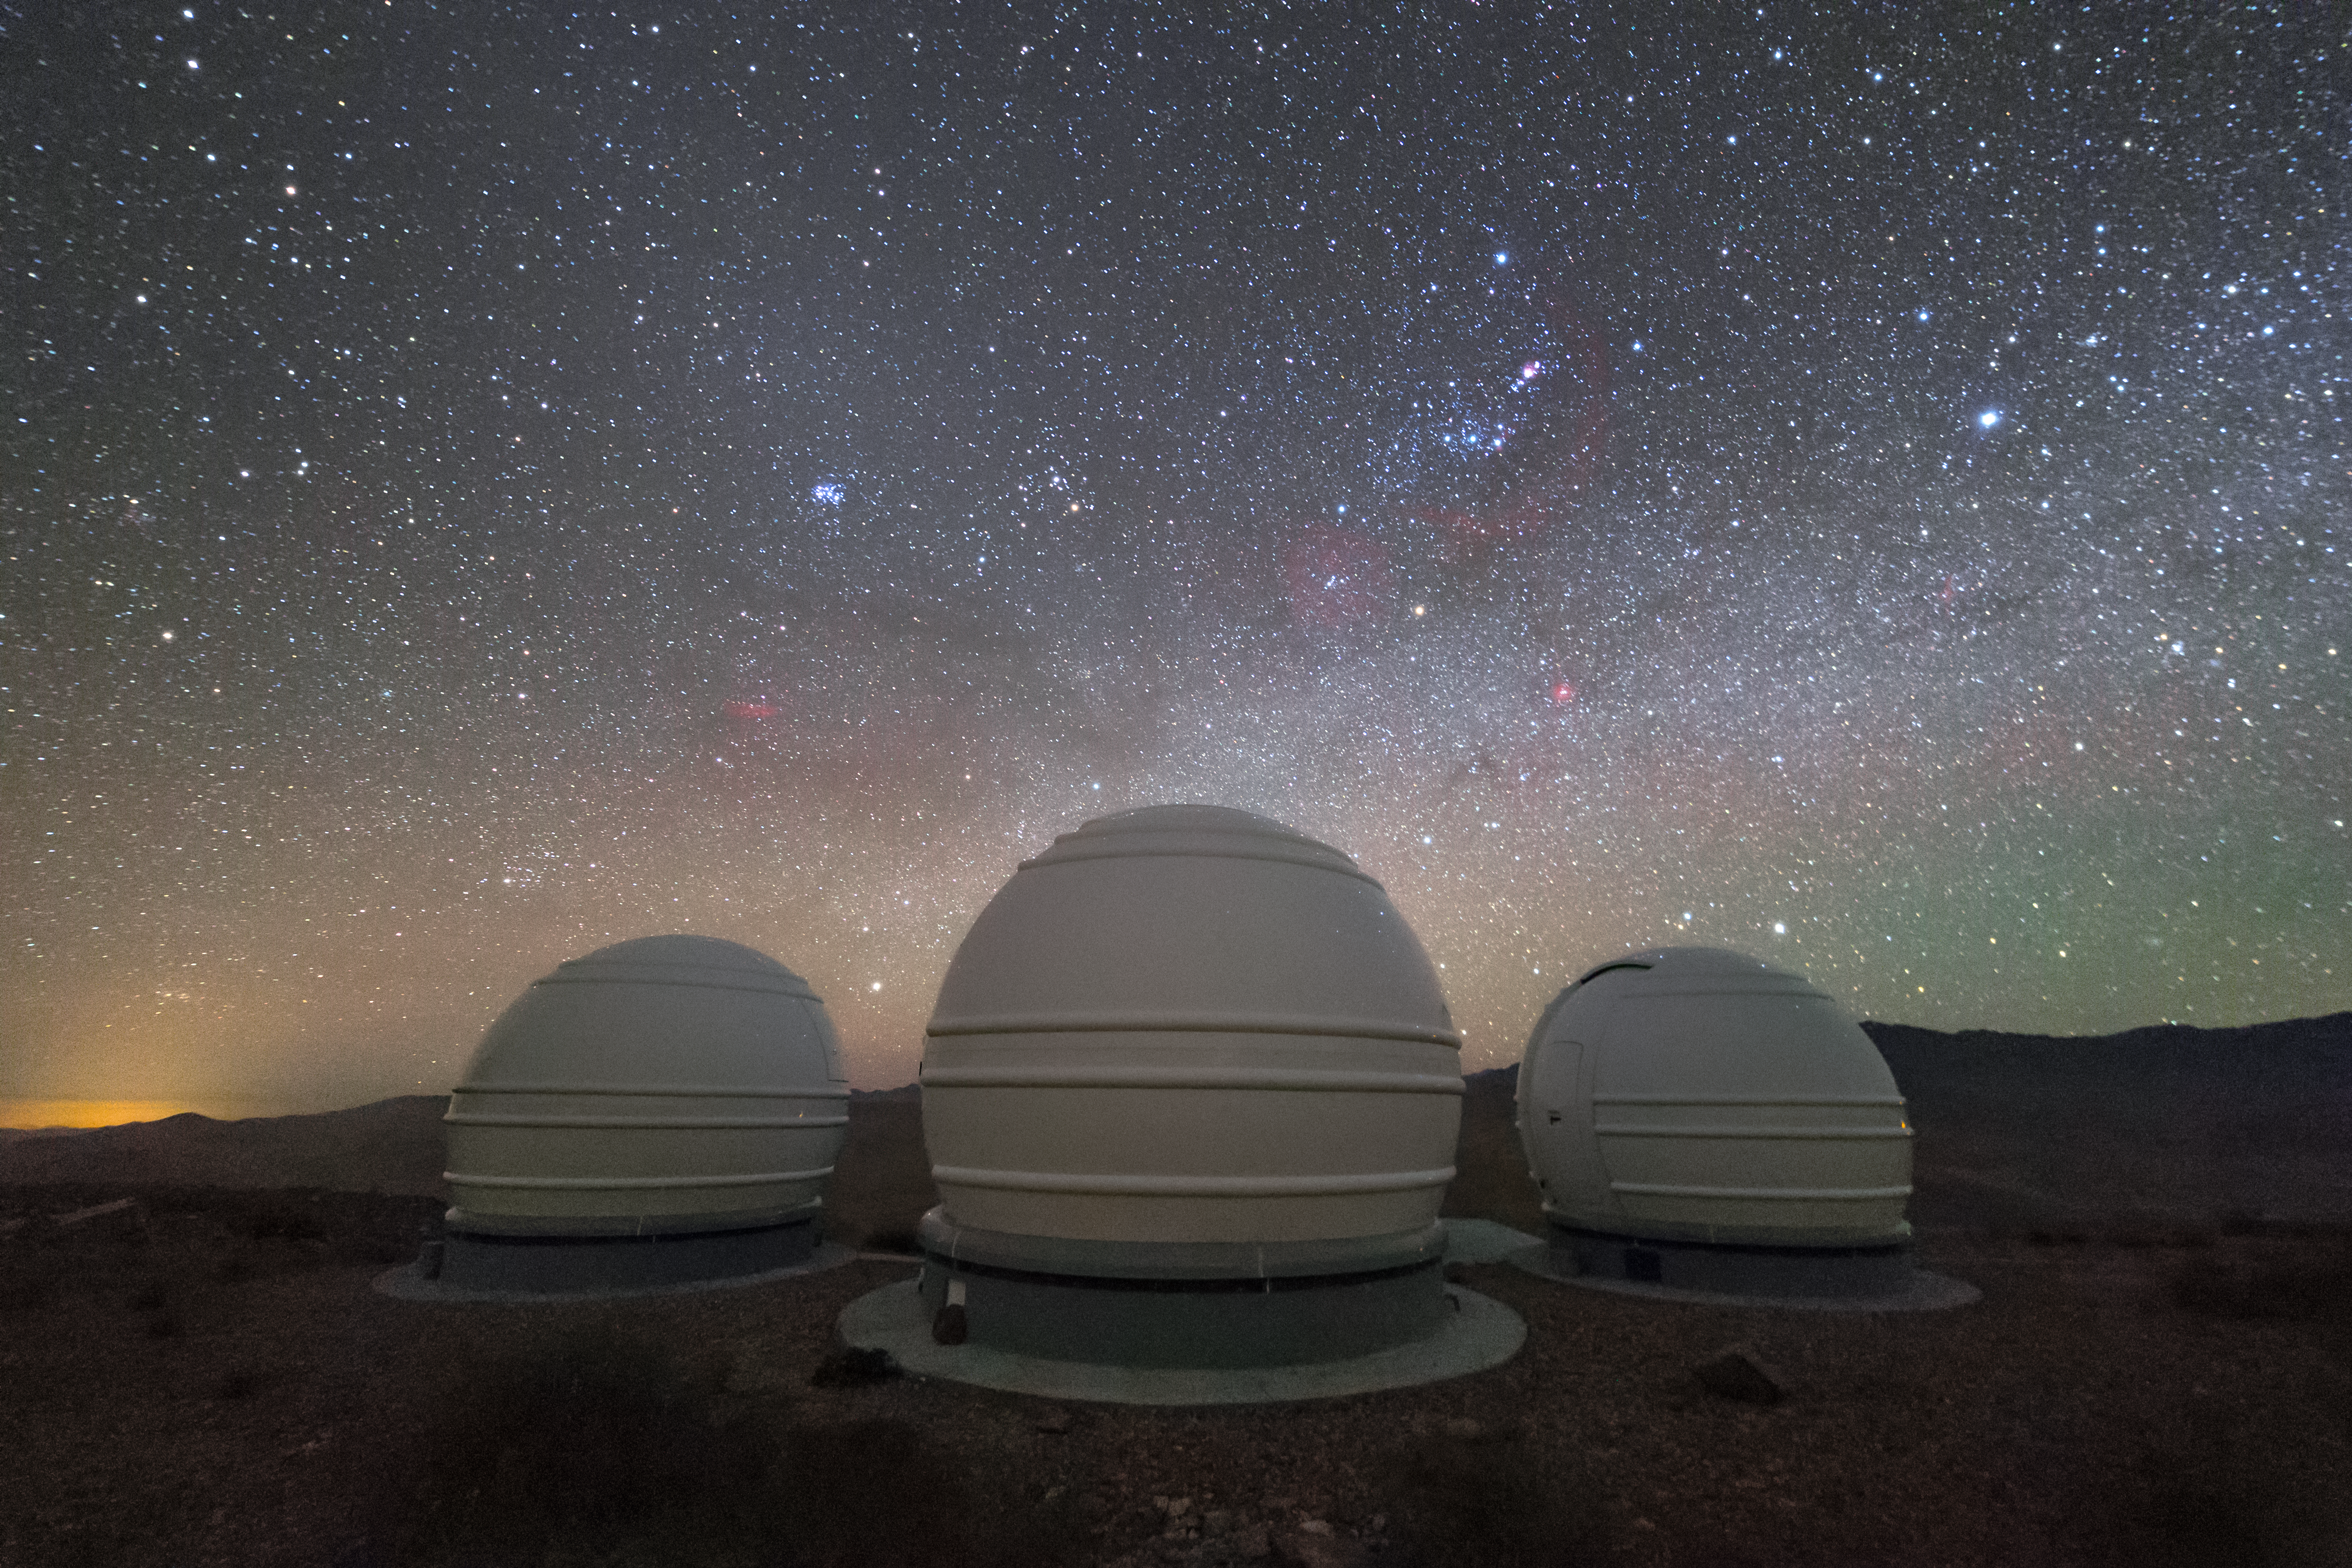

The ExTrA telescopes at La Silla

The ExTrA telescopes are sited at ESO’s La Silla Observatory in Chile. They will be used to search for and study Earth-sized planets orbiting nearby red dwarf stars. ExTrA’s novel design allows for much improved sensitivity compared to previous searches.

This night-time view shows the ExTrA three domes under a spectacular sky featuring Orion (The Hunter), right of centre, and the Pleiades star cluster (left of centre).

Credit: P. Horálek/ESO